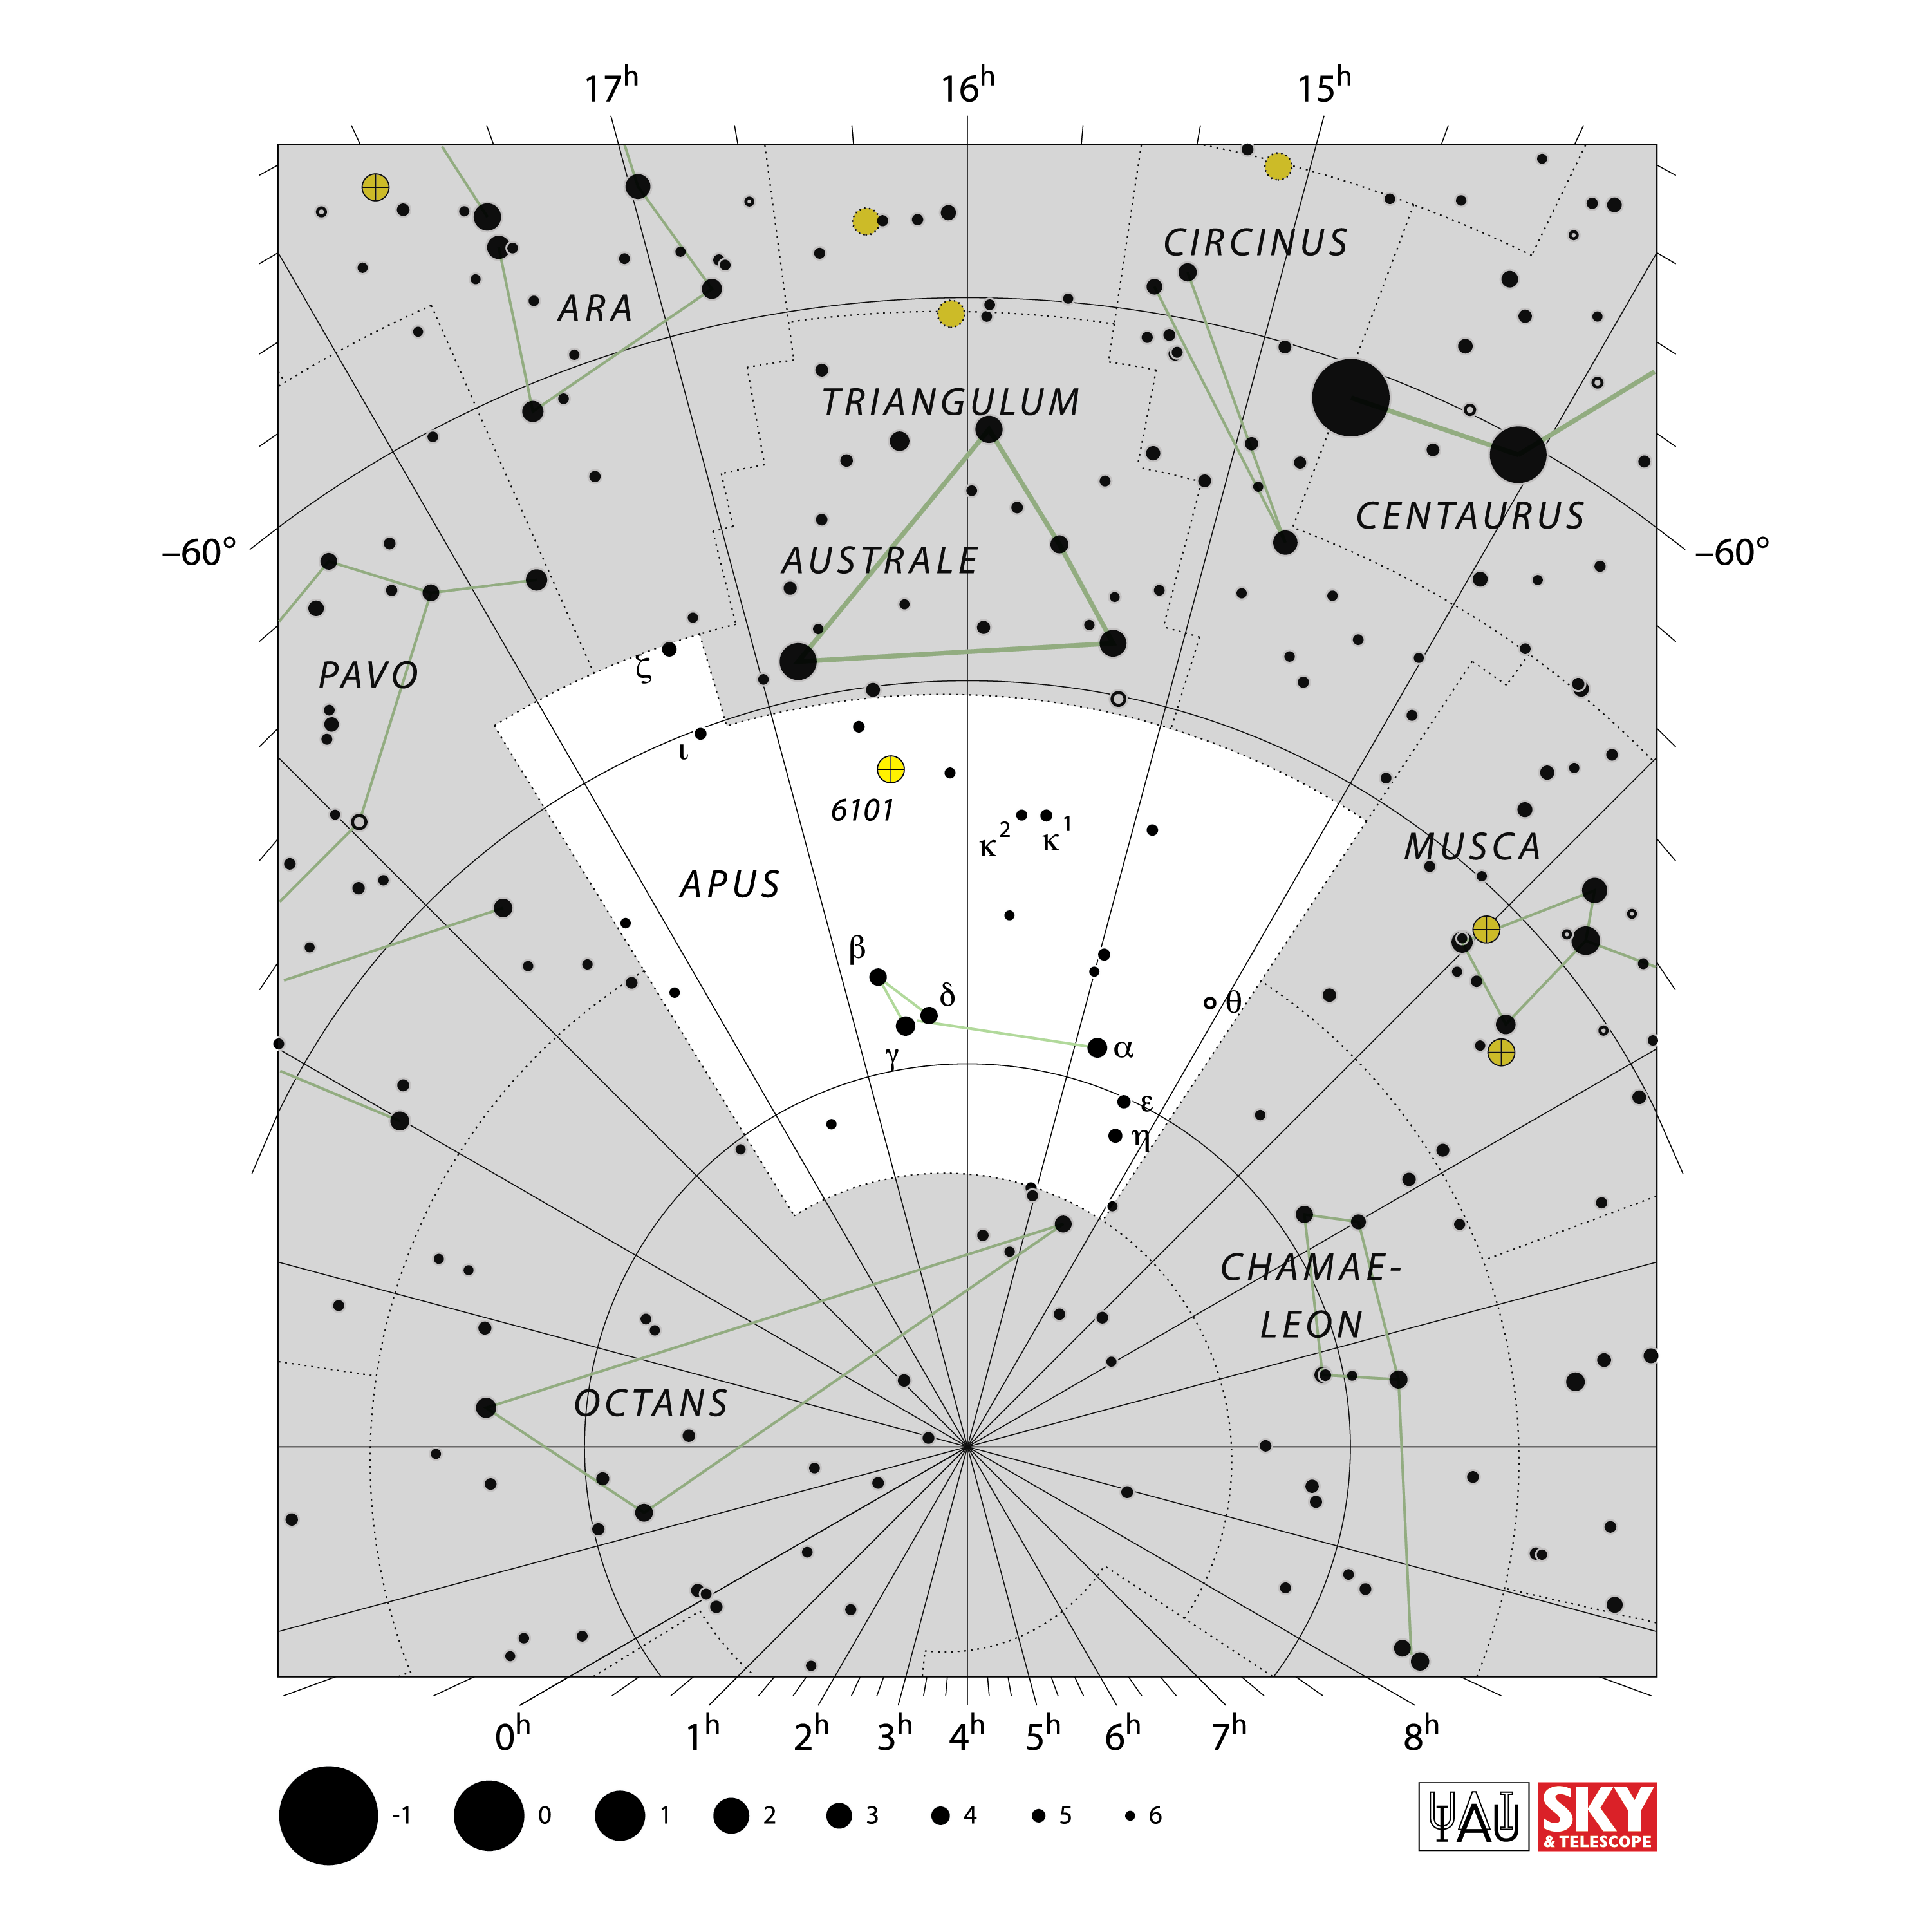

Apus

Credit: IAU and Sky & Telescope